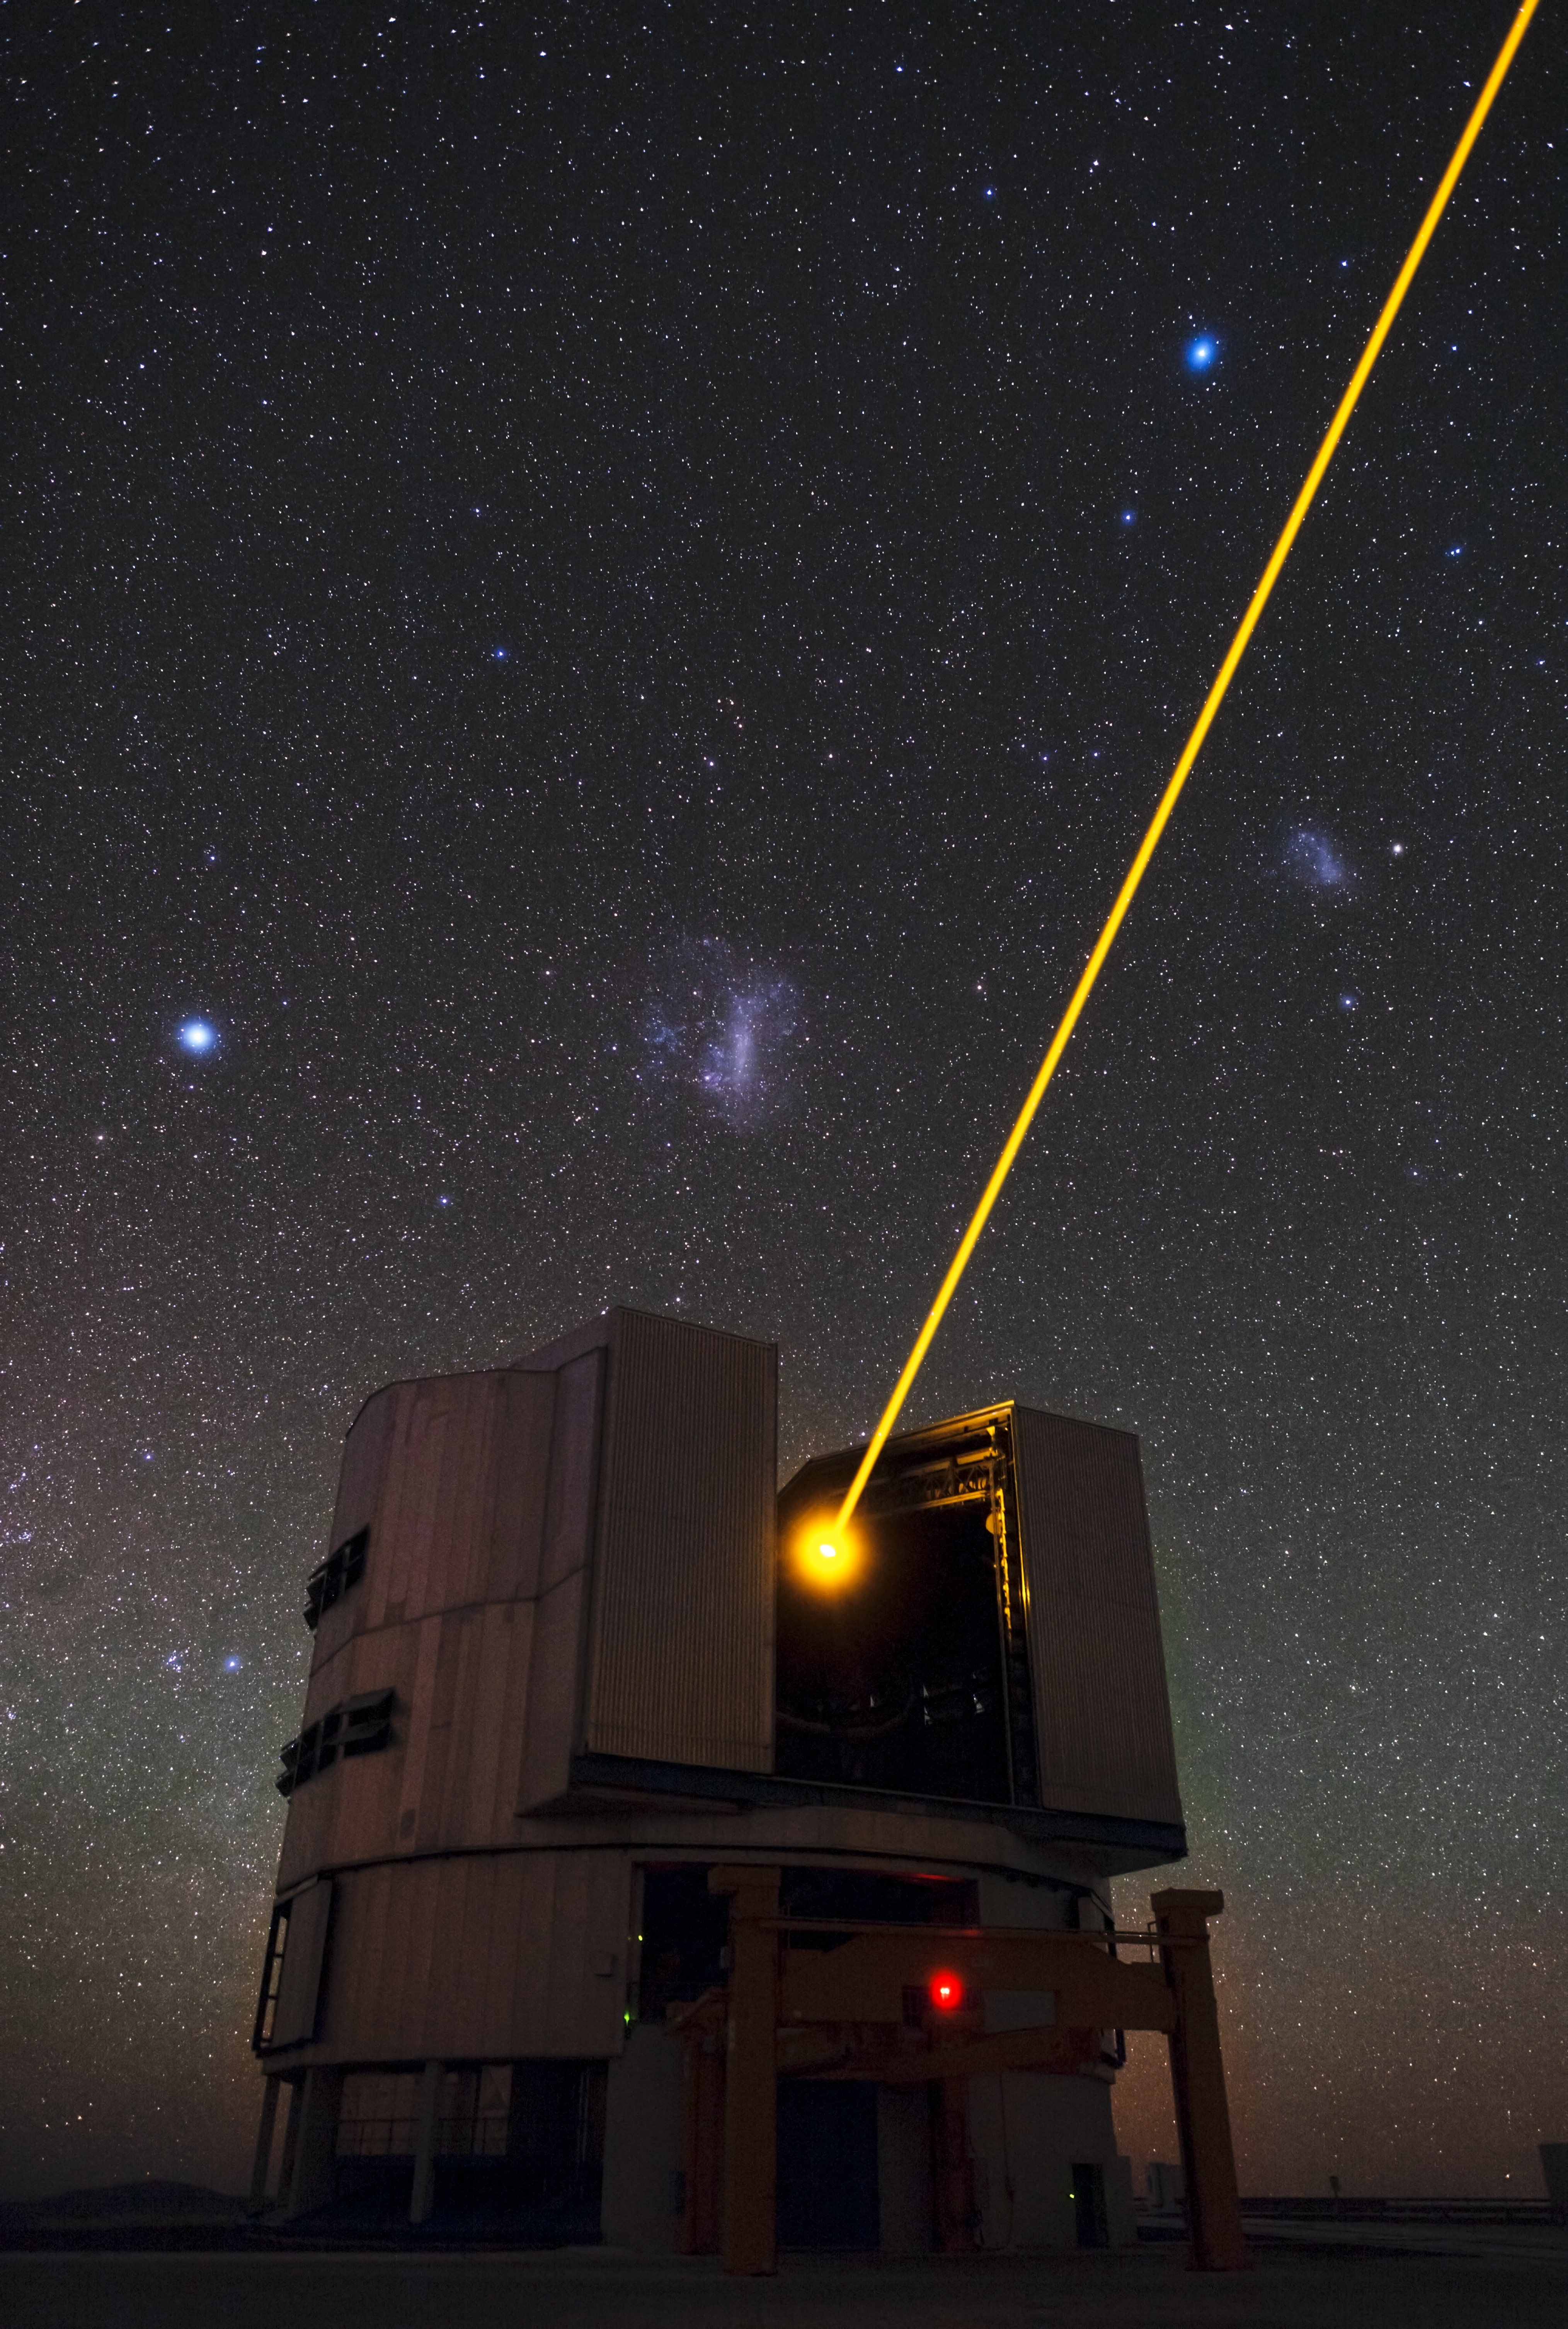

Yepun’s laser and the Magellanic Clouds

One of the major enemies of astronomers is the Earth’s atmosphere, which makes celestial objects appear blurry when observed by ground-based telescopes. To counteract this, astronomers use a technique called adaptive optics, in which computer-controlled deformable mirrors are adjusted hundreds of times per second to correct for the distortion of the atmosphere.

This spectacular image shows Yepun [1], the fourth 8.2-metre Unit Telescope of ESO’s Very Large Telescope (VLT) facility, launching a powerful yellow laser beam into the sky. The beam creates a glowing spot — an artificial star — in the Earth’s atmosphere by exciting a layer of sodium atoms at an altitude of 90 km. This Laser Guide Star (LGS) is part of the VLT’s adaptive optics system. The light coming back from the artificial star is used as a reference to control the deformable mirrors and remove the effects of atmospheric distortions, producing astronomical images almost as sharp as if the telescope were in space.

Yepun’s laser is not the only thing glowing brightly in the sky. The Large and Small Magellanic Clouds can be seen, to the left and to the right of the laser beam, respectively. These nearby irregular dwarf galaxies are conspicuous objects in the southern hemisphere, and can be easily observed with the unaided eye. The prominent bright star to the left of the Large Magellanic Cloud is Canopus, the brightest star in the constellation Carina (The Keel), while the one towards the top-right of the image is Achernar, the brightest in the constellation Eridanus (The River).

This image was taken by Babak Tafreshi, an ESO Photo Ambassador.

Notes
[1] The VLT’s four Unit Telescopes are named after celestial objects in the indigenous Mapuche language, Mapudungun. The Unit Telescopes (UTs) are named: Antu (UT1, the Sun); Kueyen (UT2, the Moon); Melipal (UT3, the Southern Cross); and Yepun (UT4, Venus).

Credit: ESO/B. Tafreshi (twanight.org)